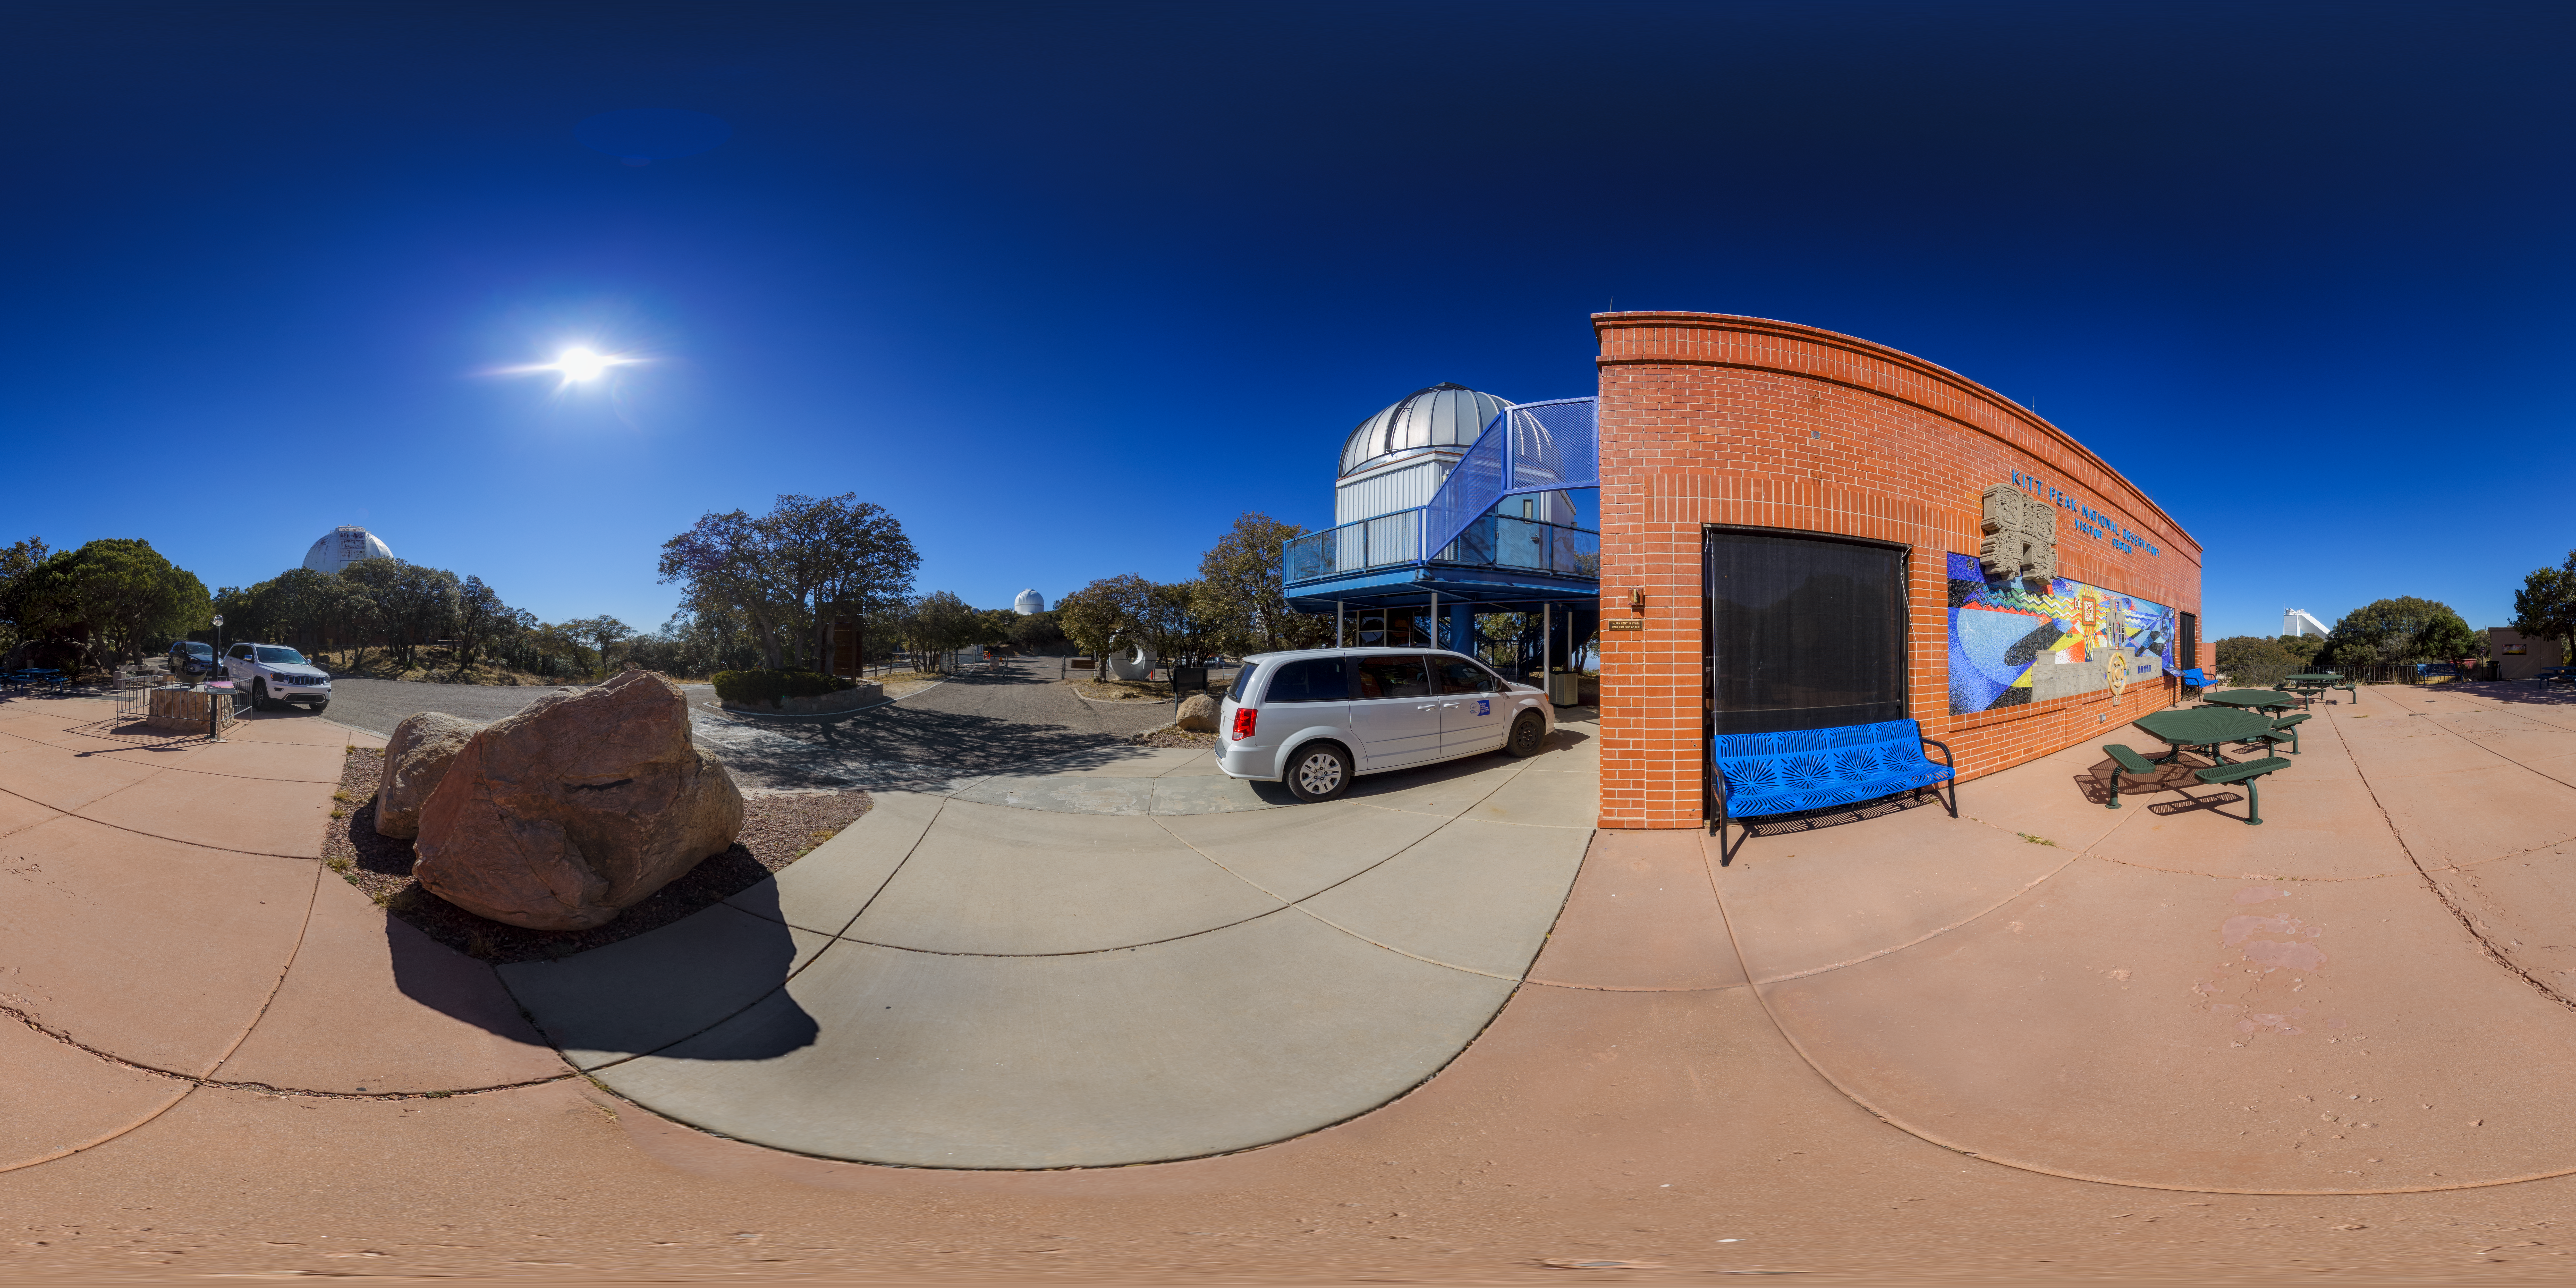

Kitt Peak Visitor Center 360 Pano

A 360-degree panorama of the Kitt Peak Visitor Center.

Credit: NOIRLab/AURA/NSF/P. Horálek